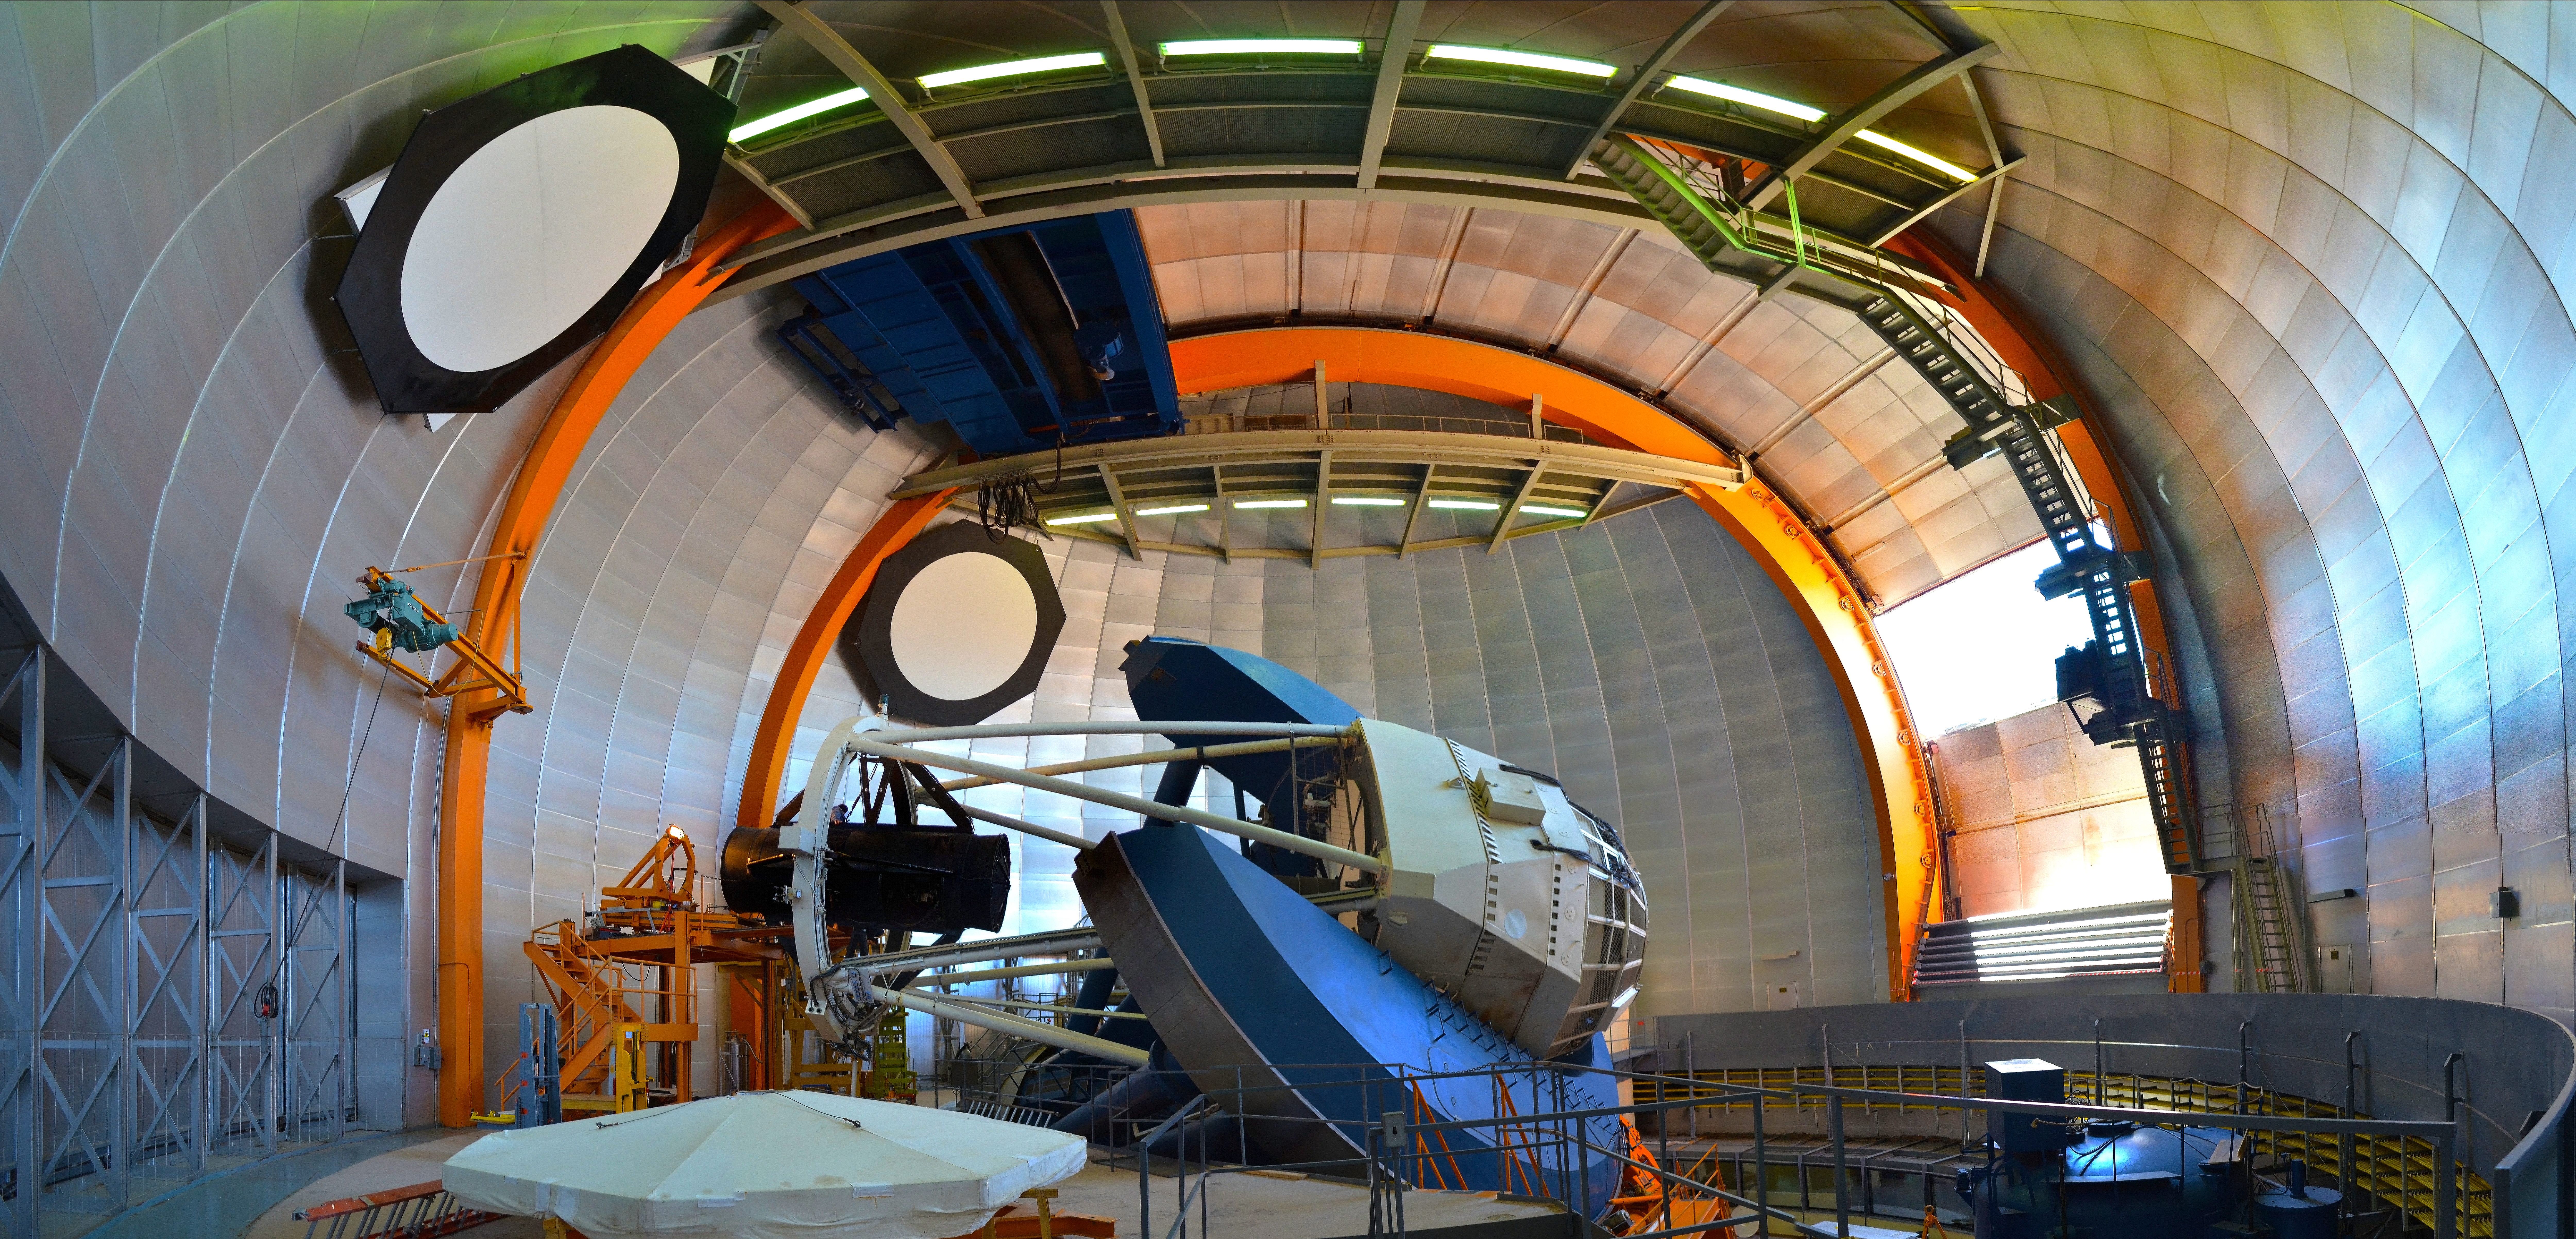

Stitched Panorama photograph of the Víctor M. Blanco 4-meter Telescope

Stitched panorama photograph of the Víctor M. Blanco 4-meter Telescope at Cerro Tololo Inter-American Observatory, Chile.

Credit: CTIO/NOIRLab/NSF/AURA/D. Munizaga